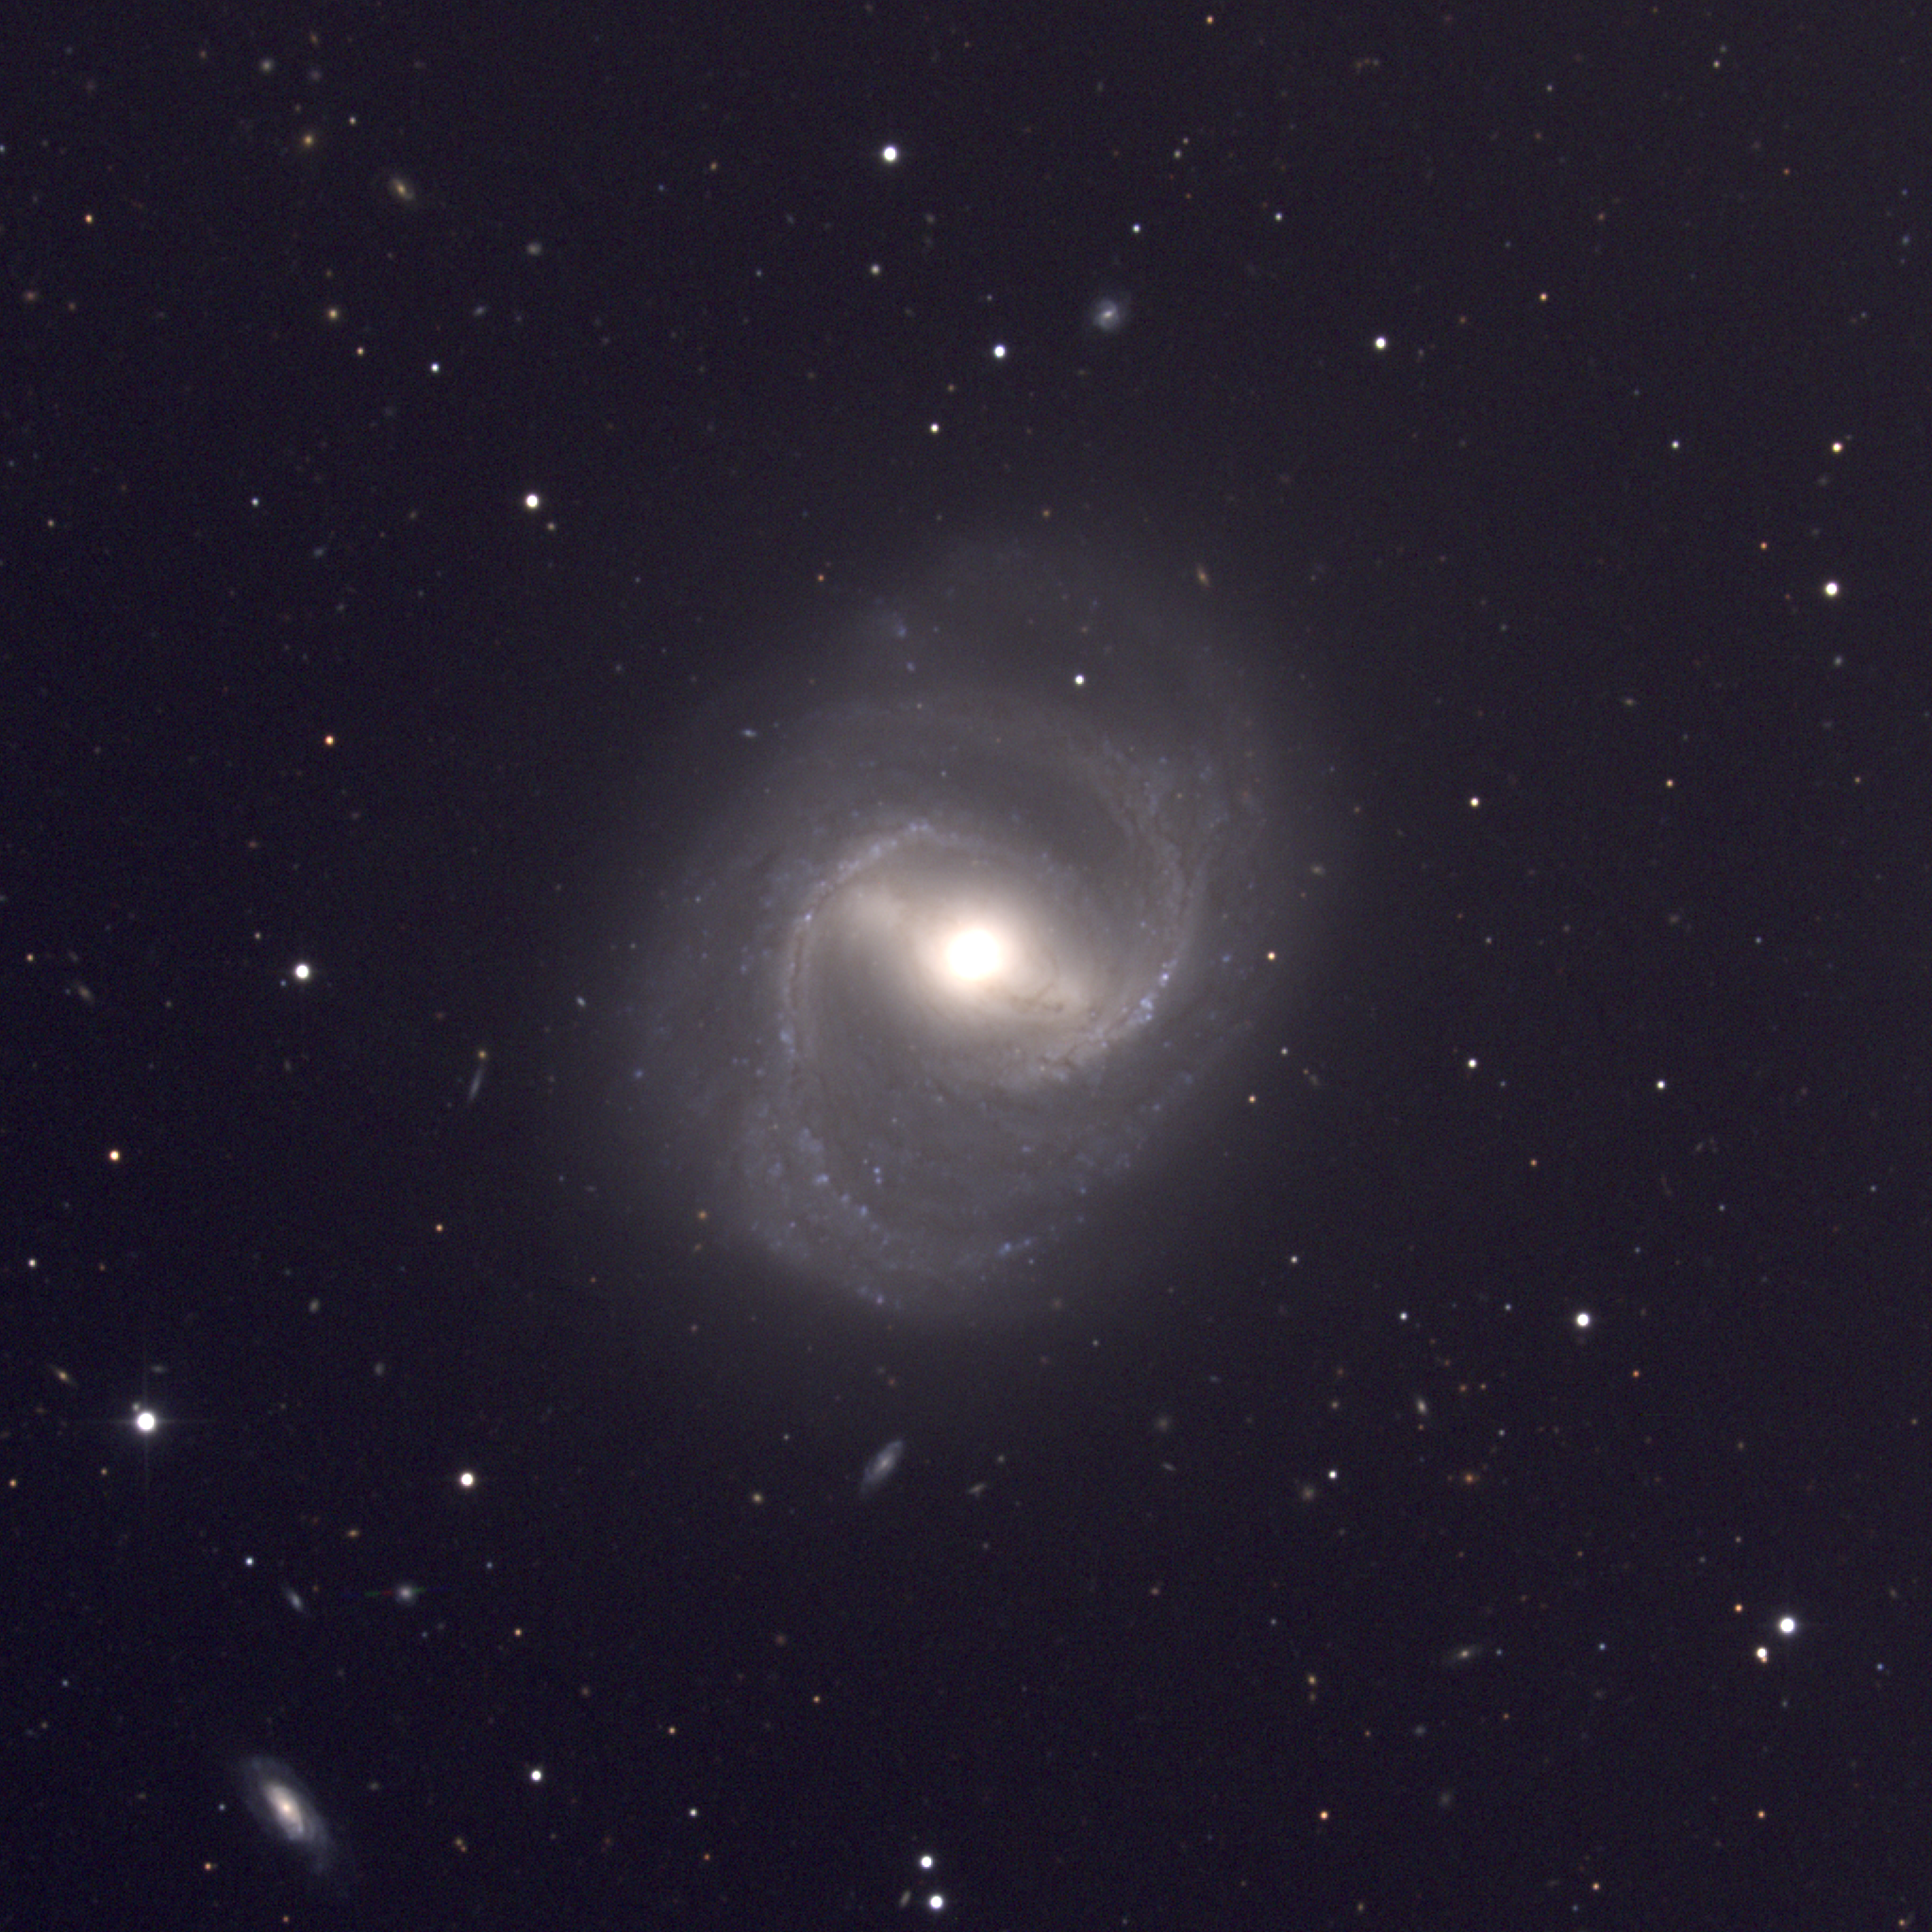

M91, NGC 4548

M91 is a spiral galaxy of type SBb in the constellation Coma Berenices. The bar is quite conspicuous. M91 was considered the `lost' Messier object: see the discussion at the Web site of Students for the Exploration and Development of Space. M91 is a member of the Virgo Cluster of galaxies, which is the dominant cluster in our Local Supercluster and about 60 million light-years away. This CCD composite picture was taken in April 1998 at the Kitt Peak 0.9-meter telescope. The Virgo cluster also includes Messier galaxies M49, M58, M59, M60, M61, M84, M85, M86, M87, M88, M89, M90, M98, M99, and M100.

Credit: NOIRLab/NSF/AURA